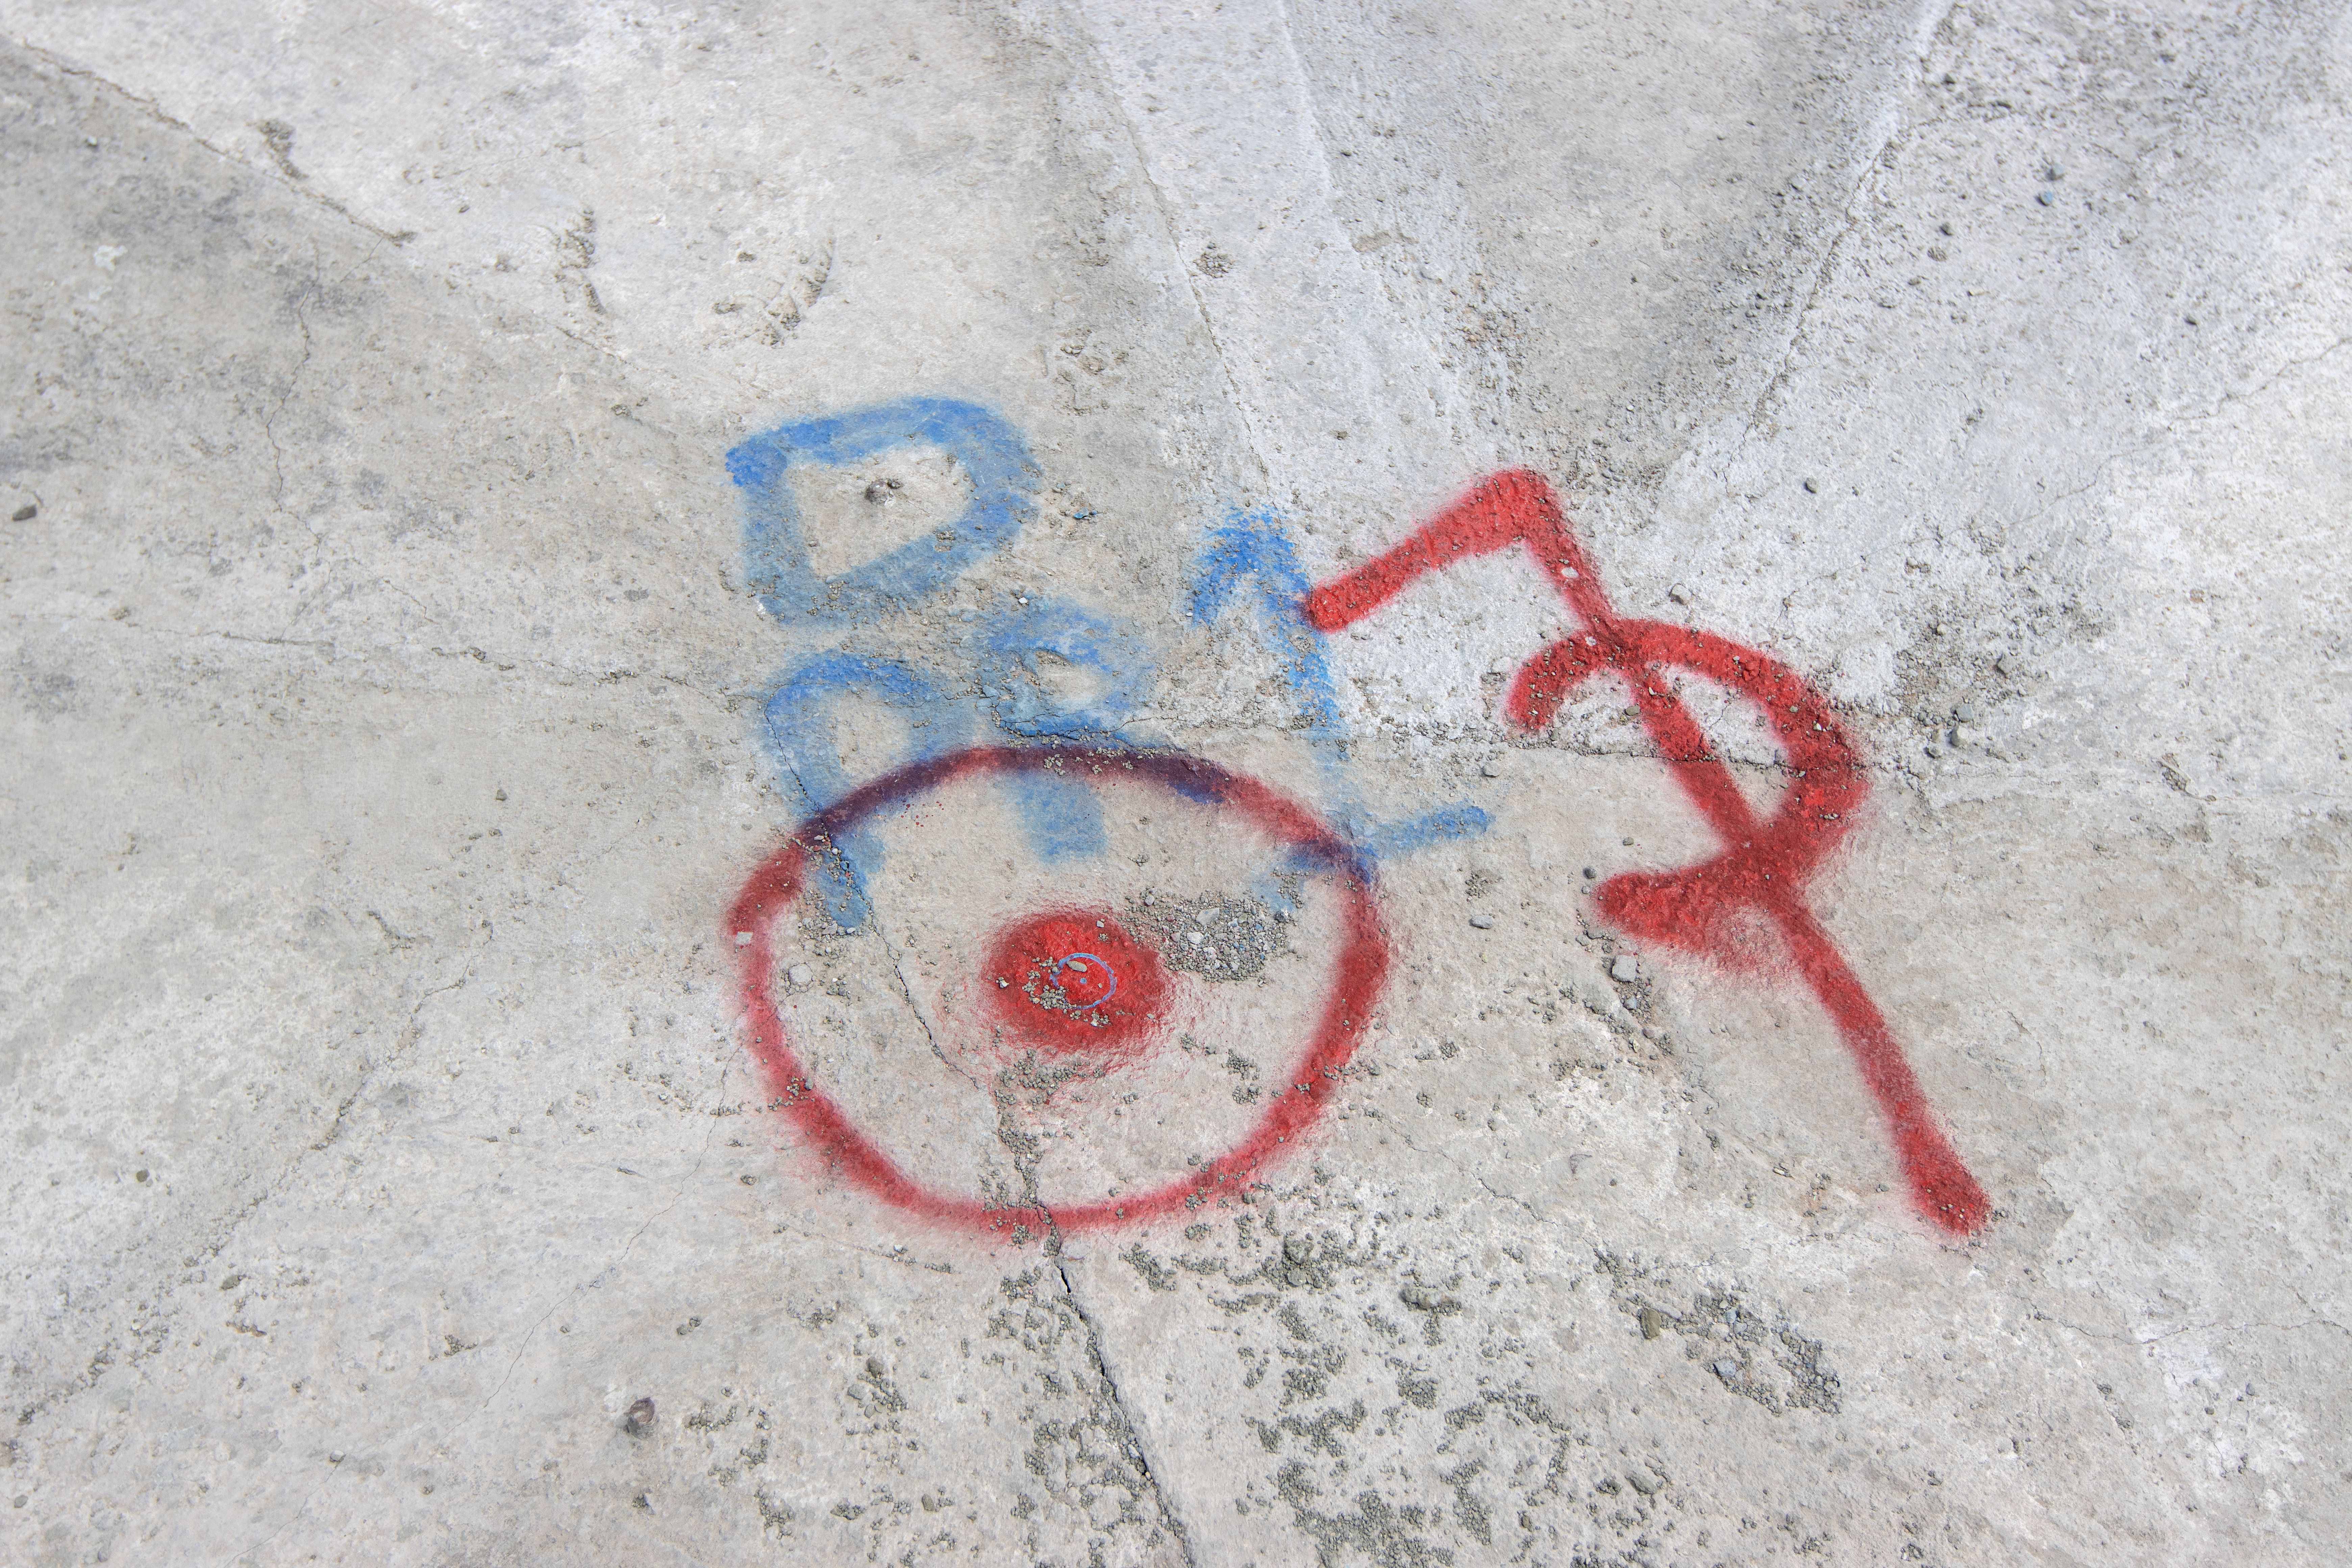

Laying the blueprints

A guide of where the centre of ESO's Extremely Large Telescope (ELT) will be in the future, shown by the marks on the floor.

Credit: ESO